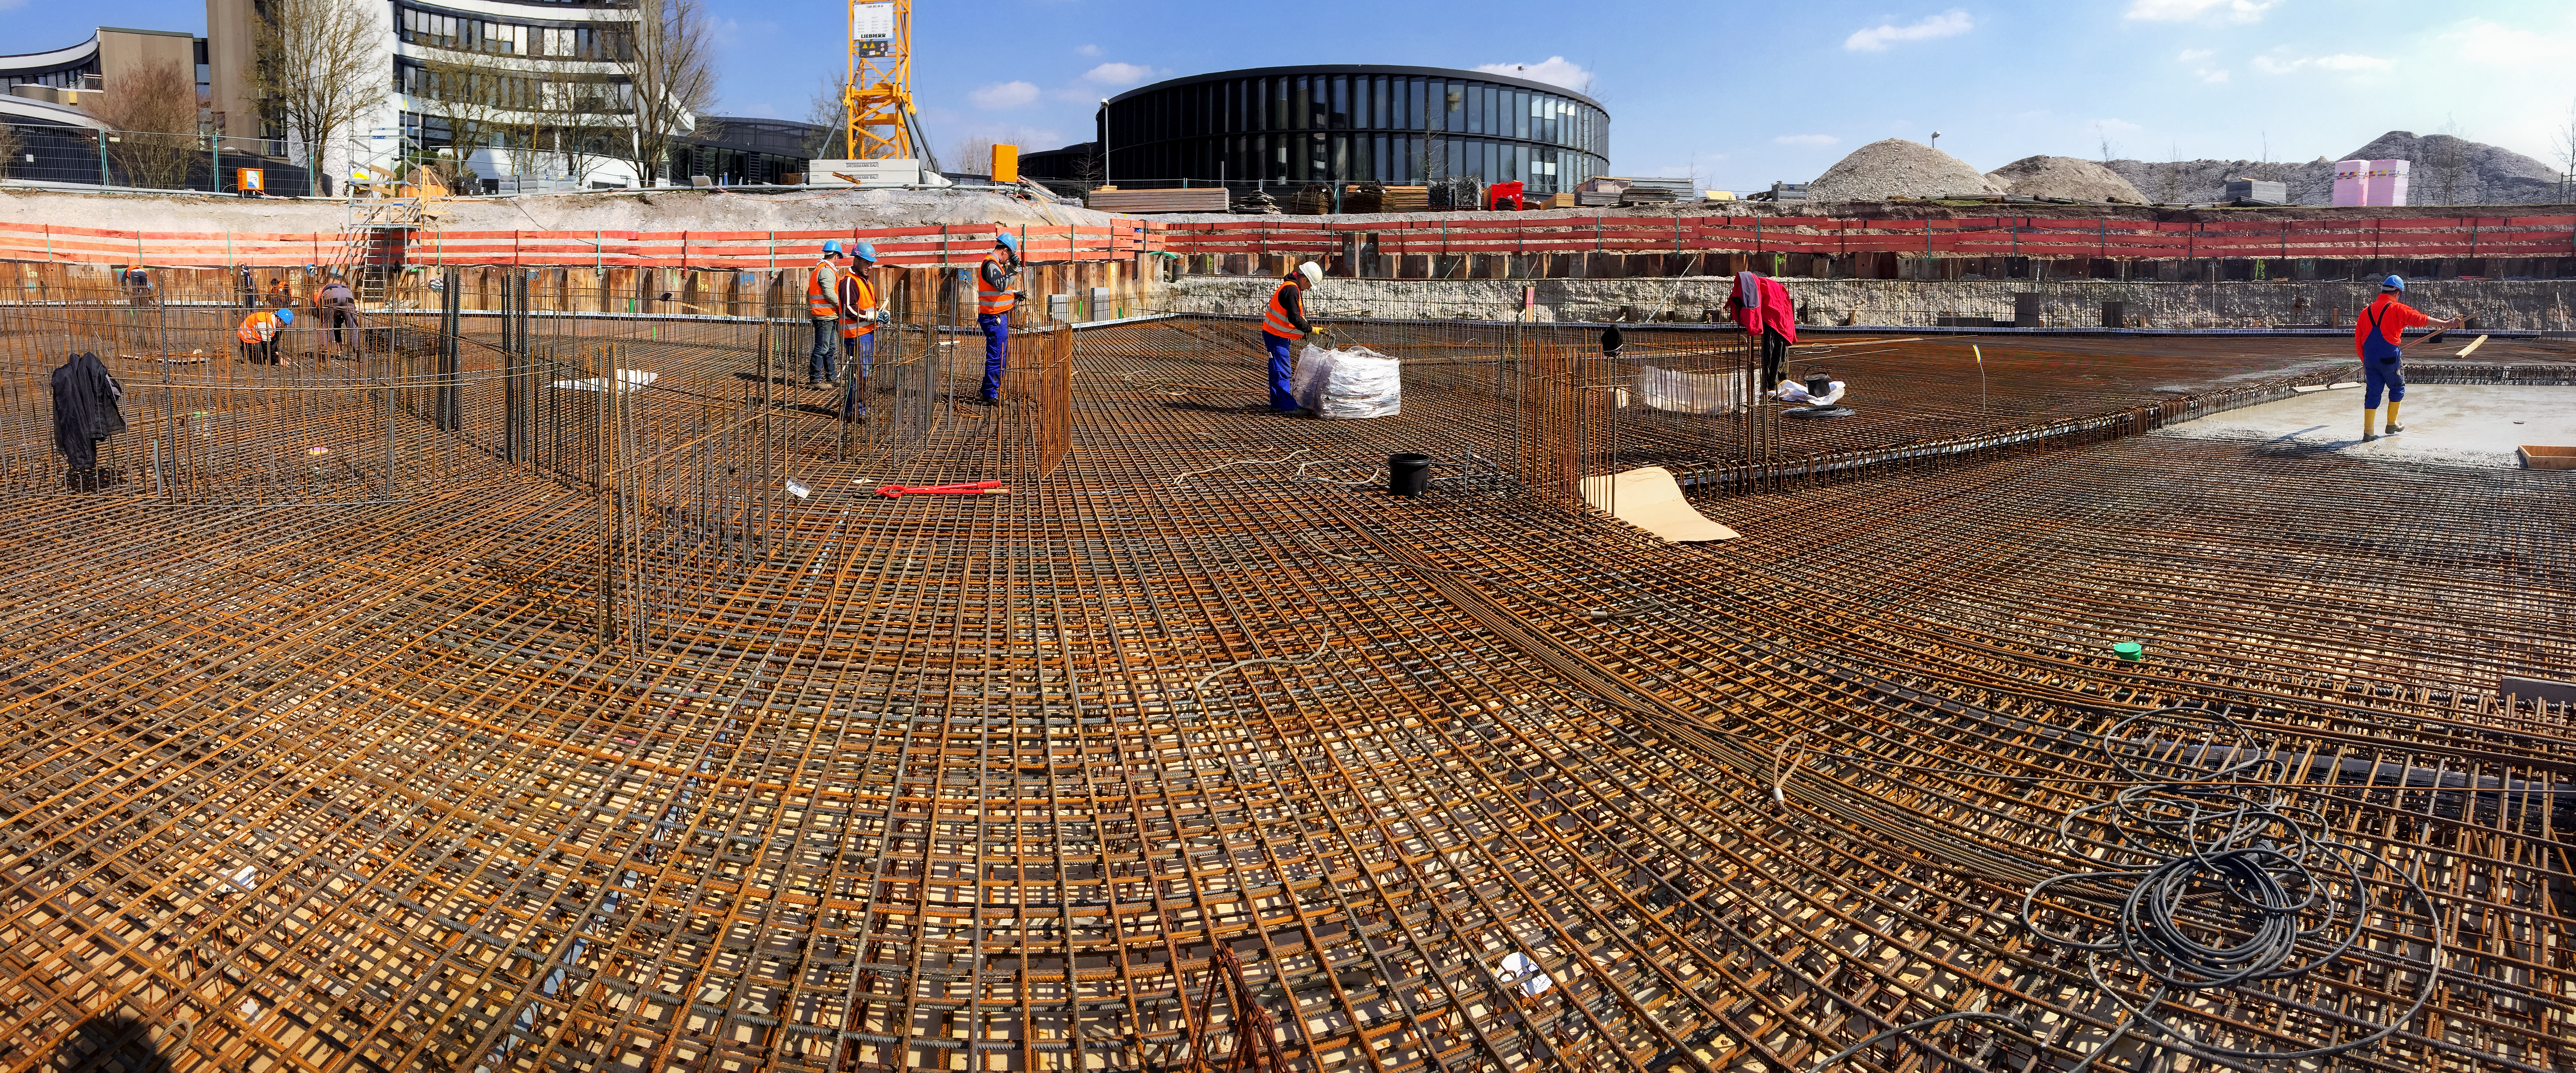

Laying foundations

Constructing the foundations of the ESO Supernova Planetarium & Visitor Centre.

Credit: Architekten Bernhardt + Partner (www.bp-da.de)